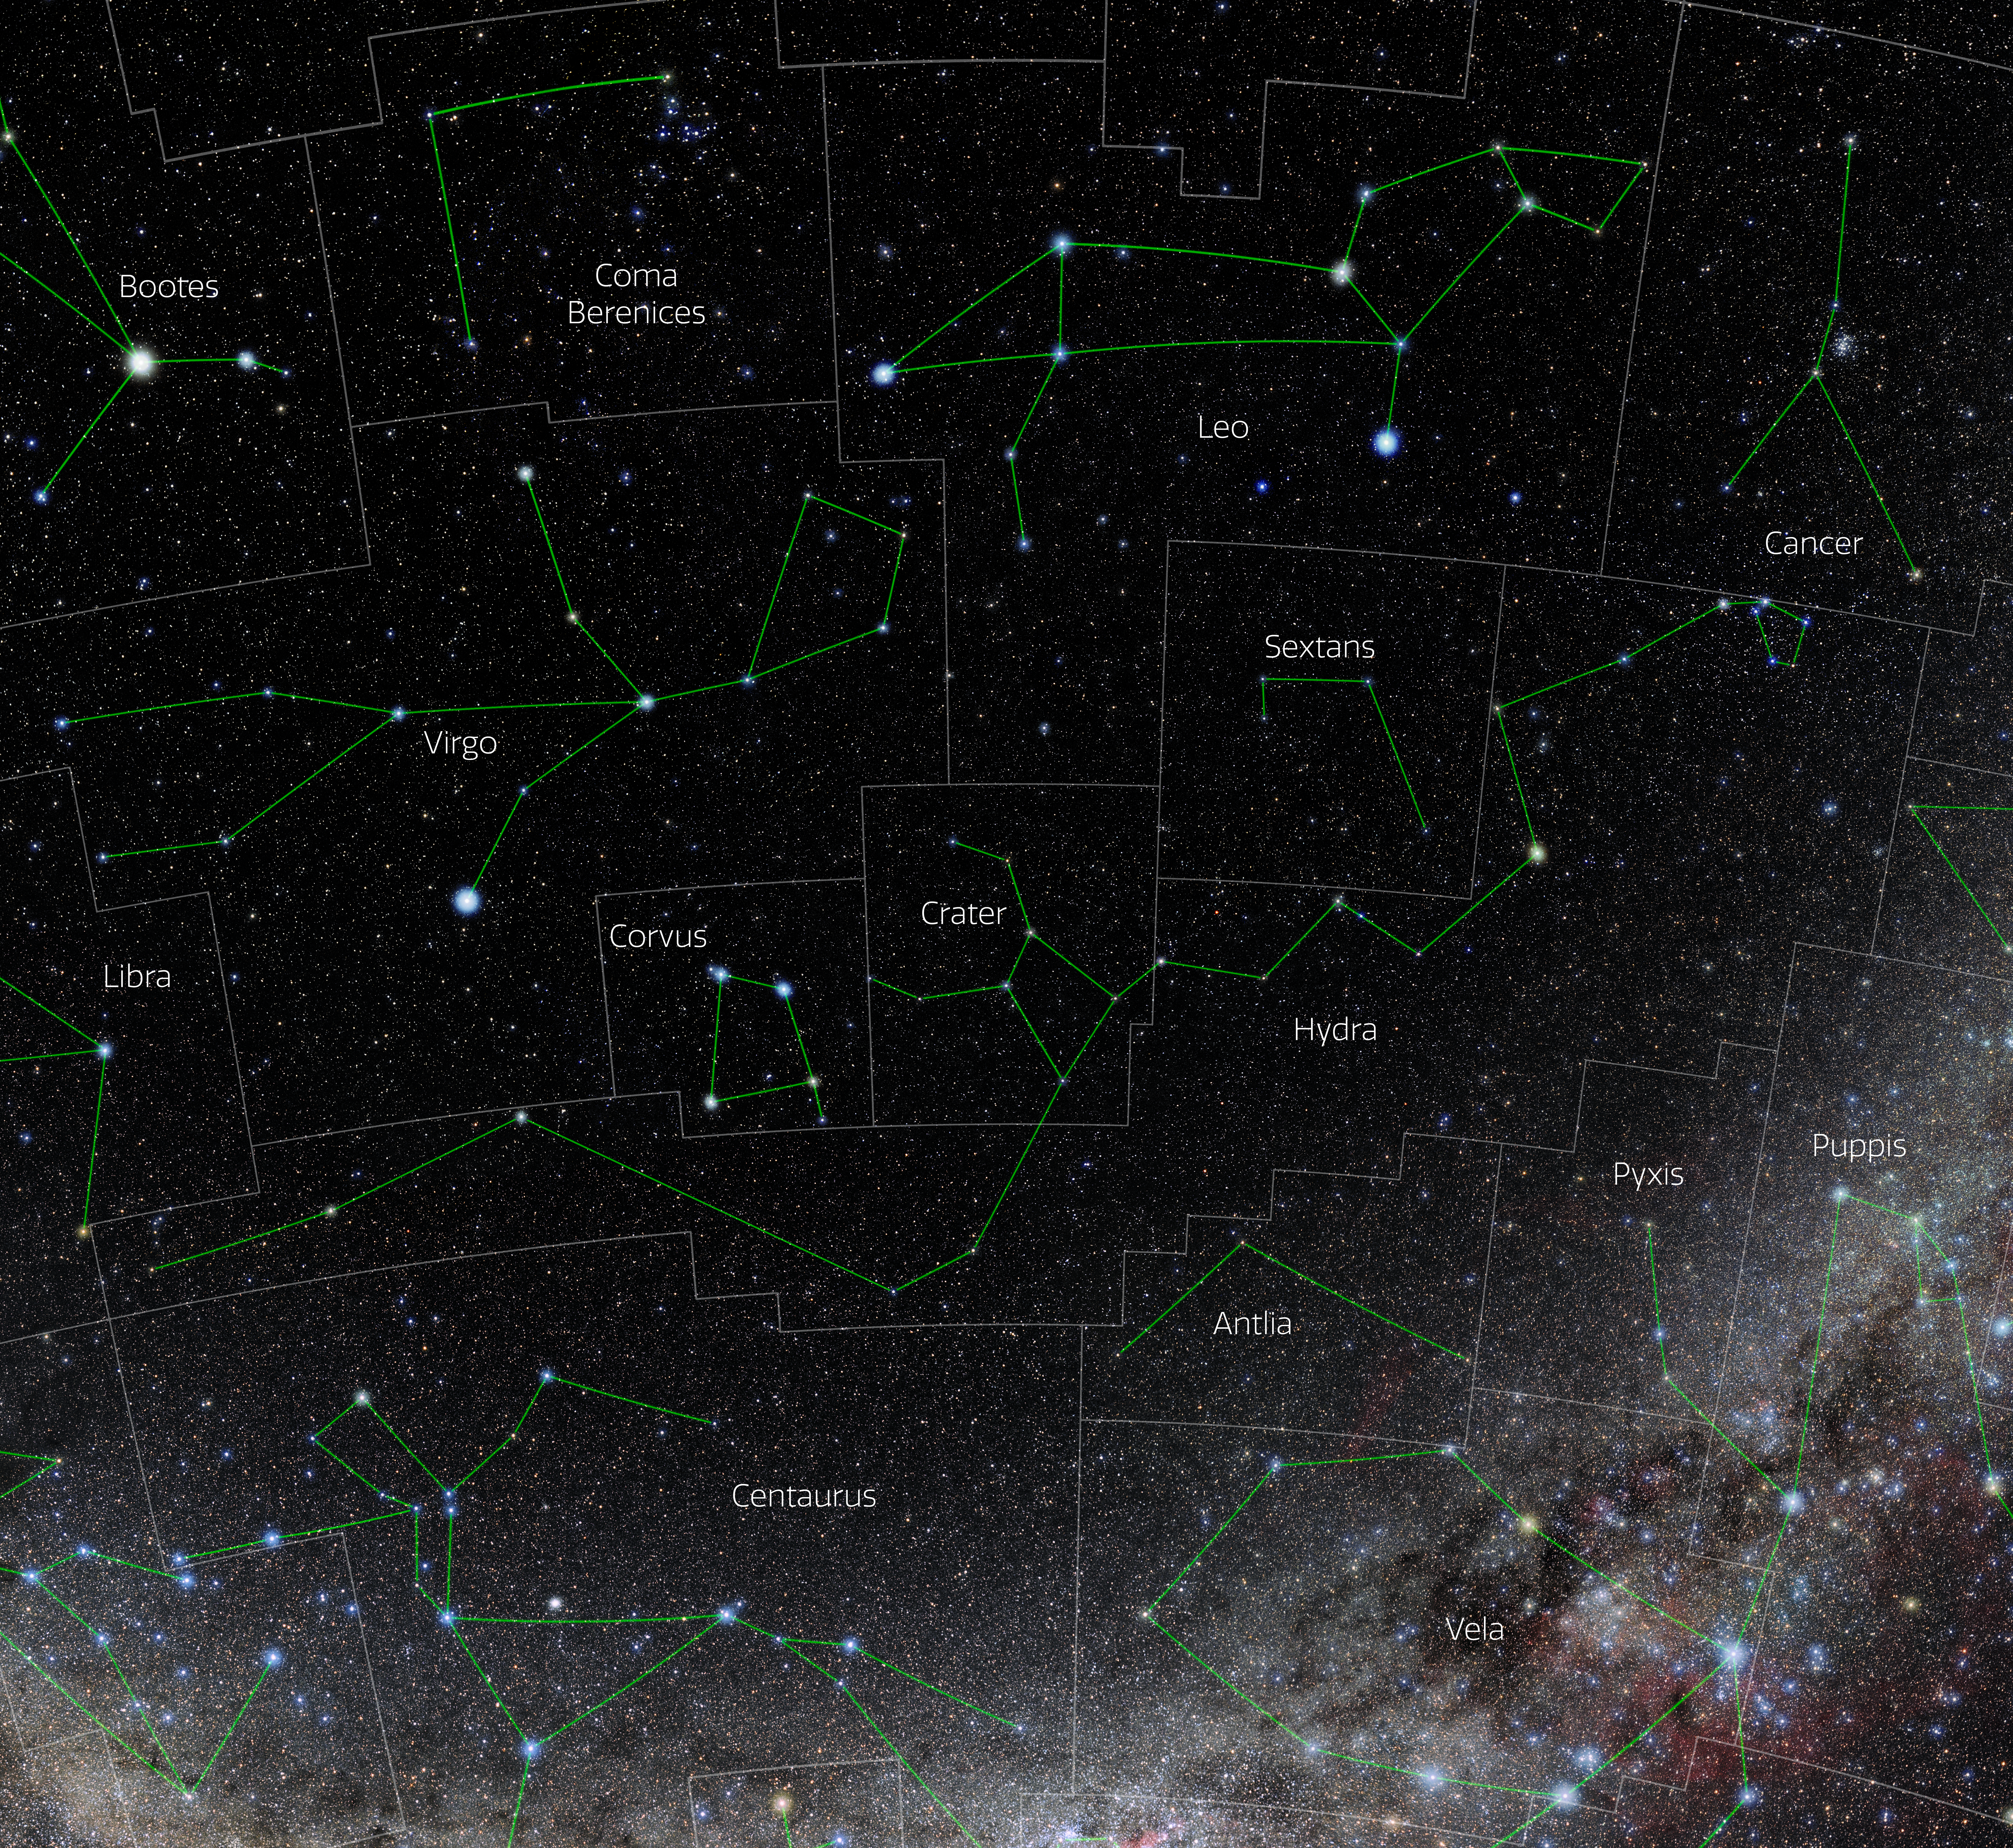

Hydra (Annotated)

Photo of the constellation Hydra with annotations from IAU and Sky & Telescope. Here is the non-annotated version.

Credit: E. Slawik/NOIRLab/NSF/AURA/M. Zamani